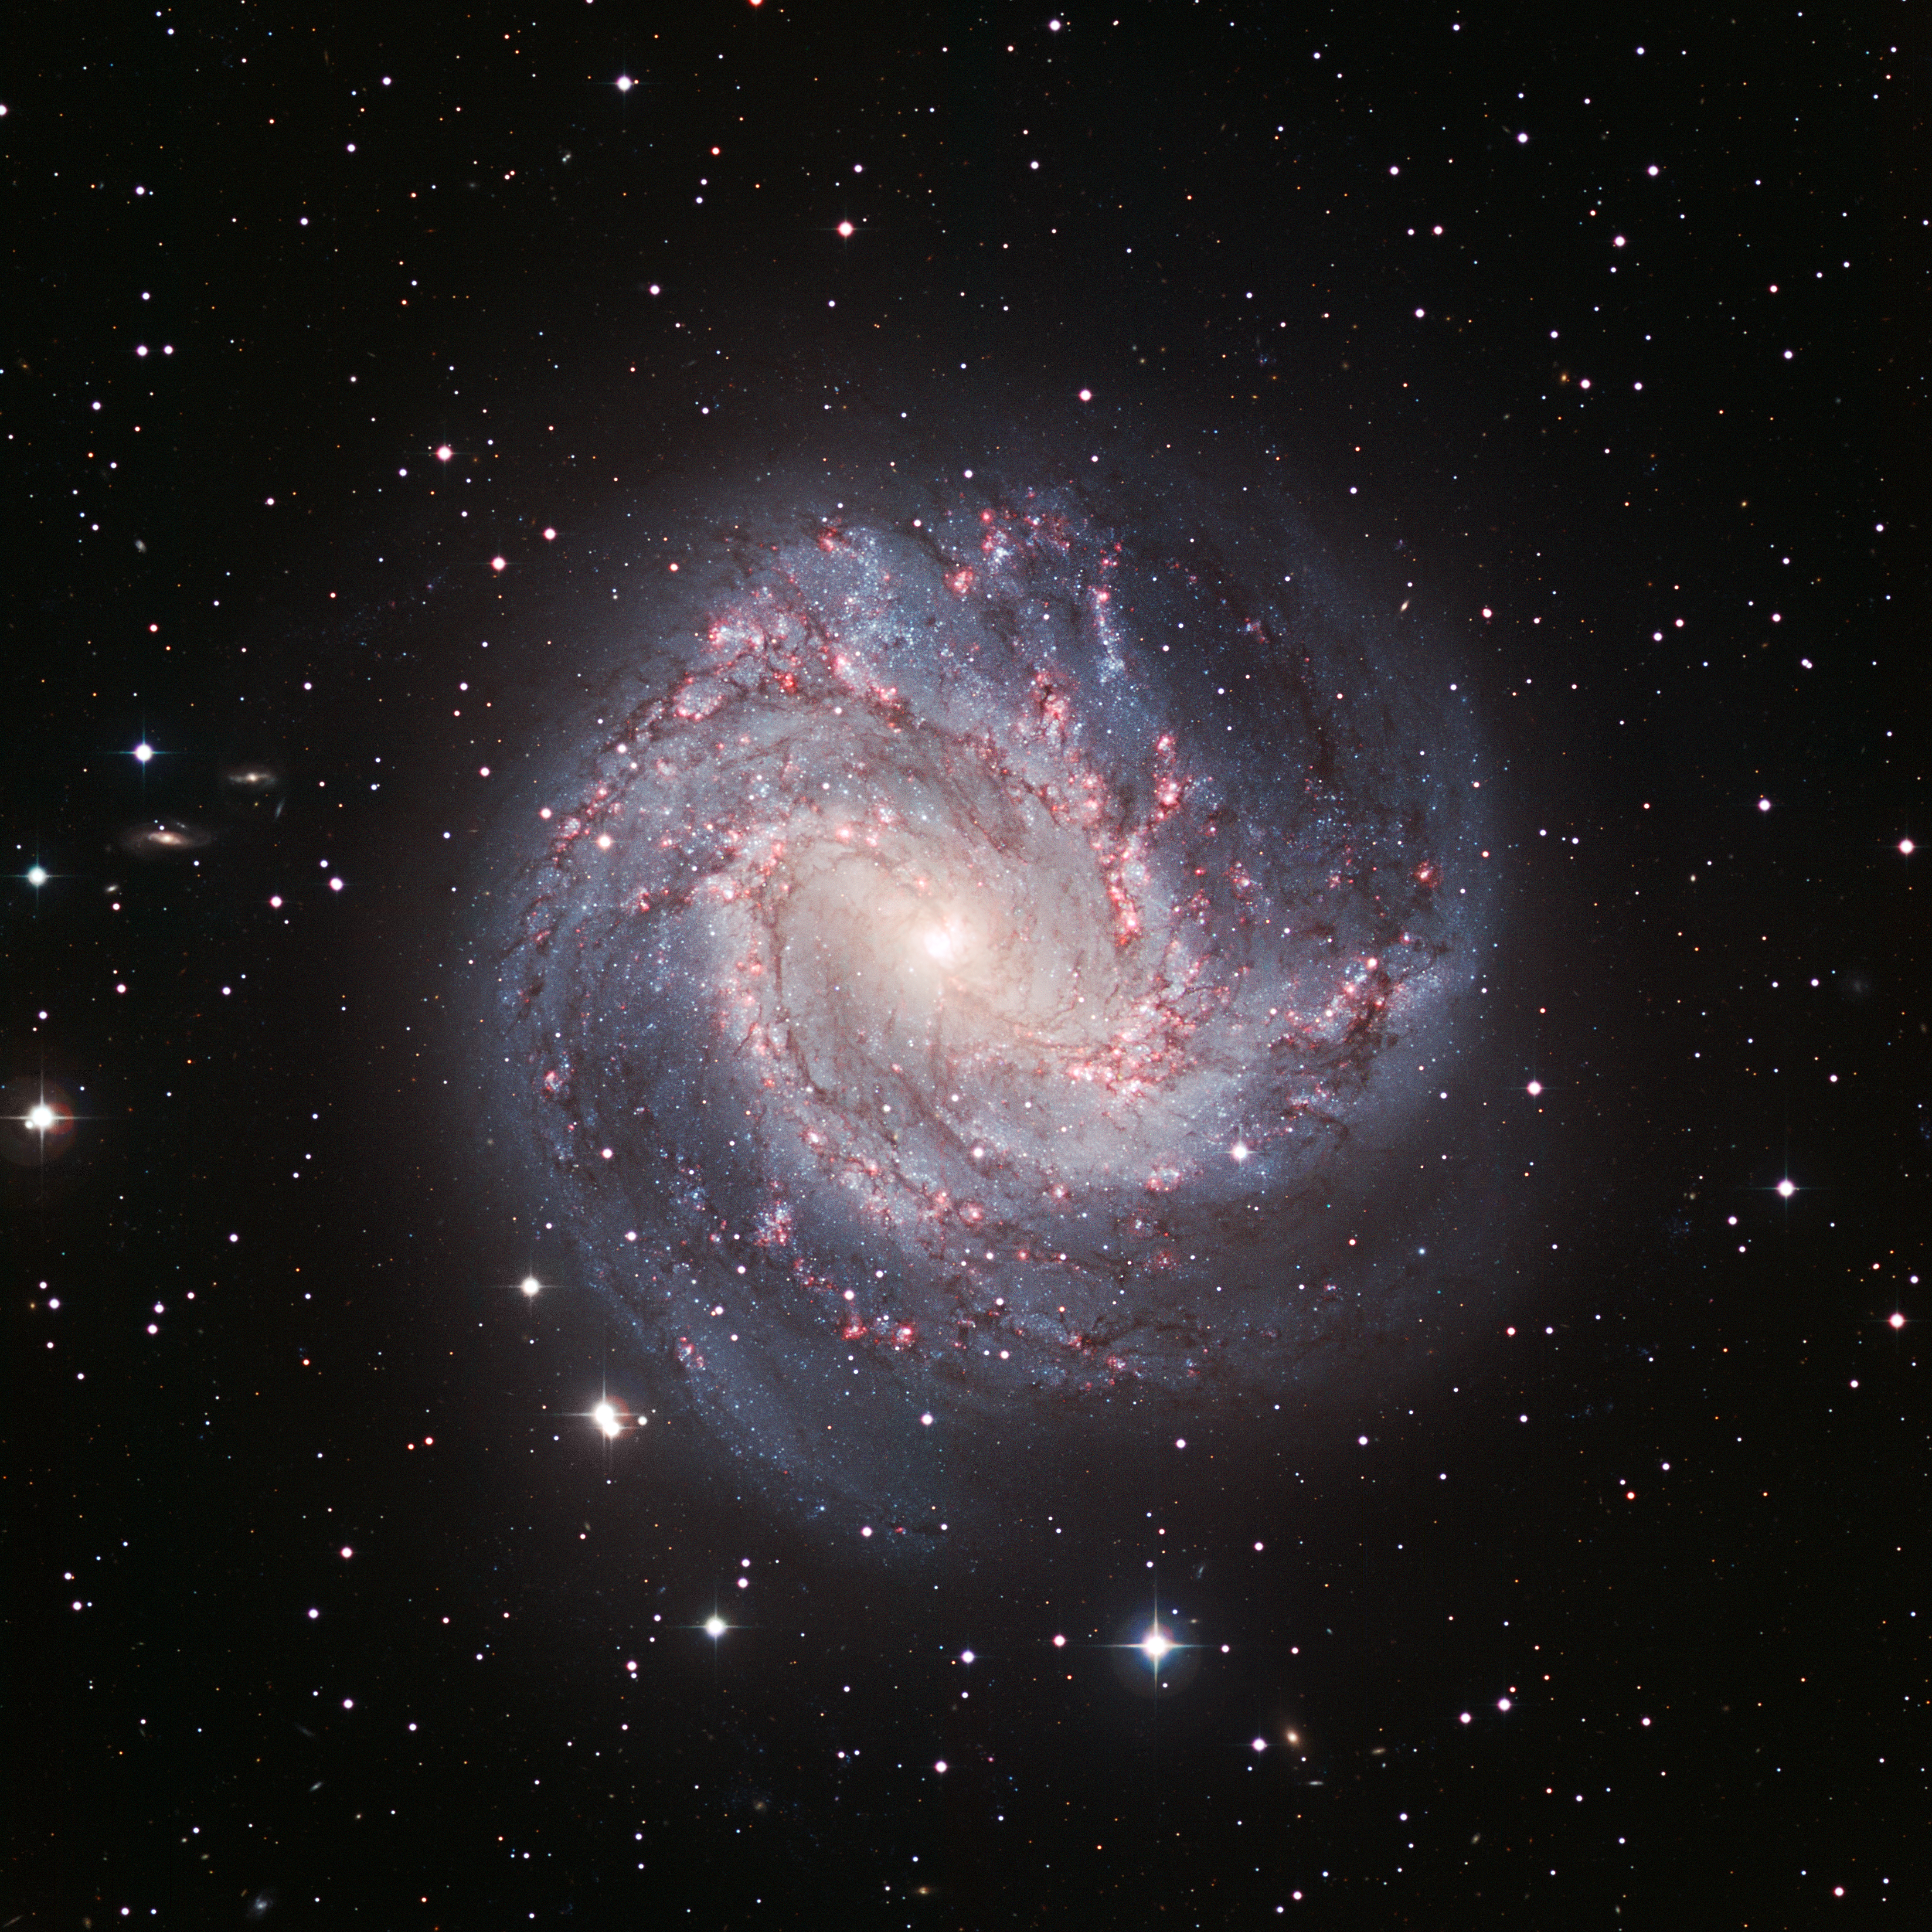

Spiral galaxy Messier 83*

This dramatic image of the galaxy Messier 83 was captured by the Wide Field Imager at ESO's La Silla Observatory, located high in the dry desert mountains of the Chilean Atacama Desert. Messier 83 lies roughly 15 million light-years away towards the huge southern constellation of Hydra (the sea serpent). It stretches over 40 000 light-years, making it roughly 2.5 times smaller than our own Milky Way. However, in some respects, Messier 83 is quite similar to our own galaxy. Both the Milky Way and Messier 83 possess a bar across their galactic nucleus, the dense spherical conglomeration of stars seen at the centre of the galaxies.

Credit: ESO